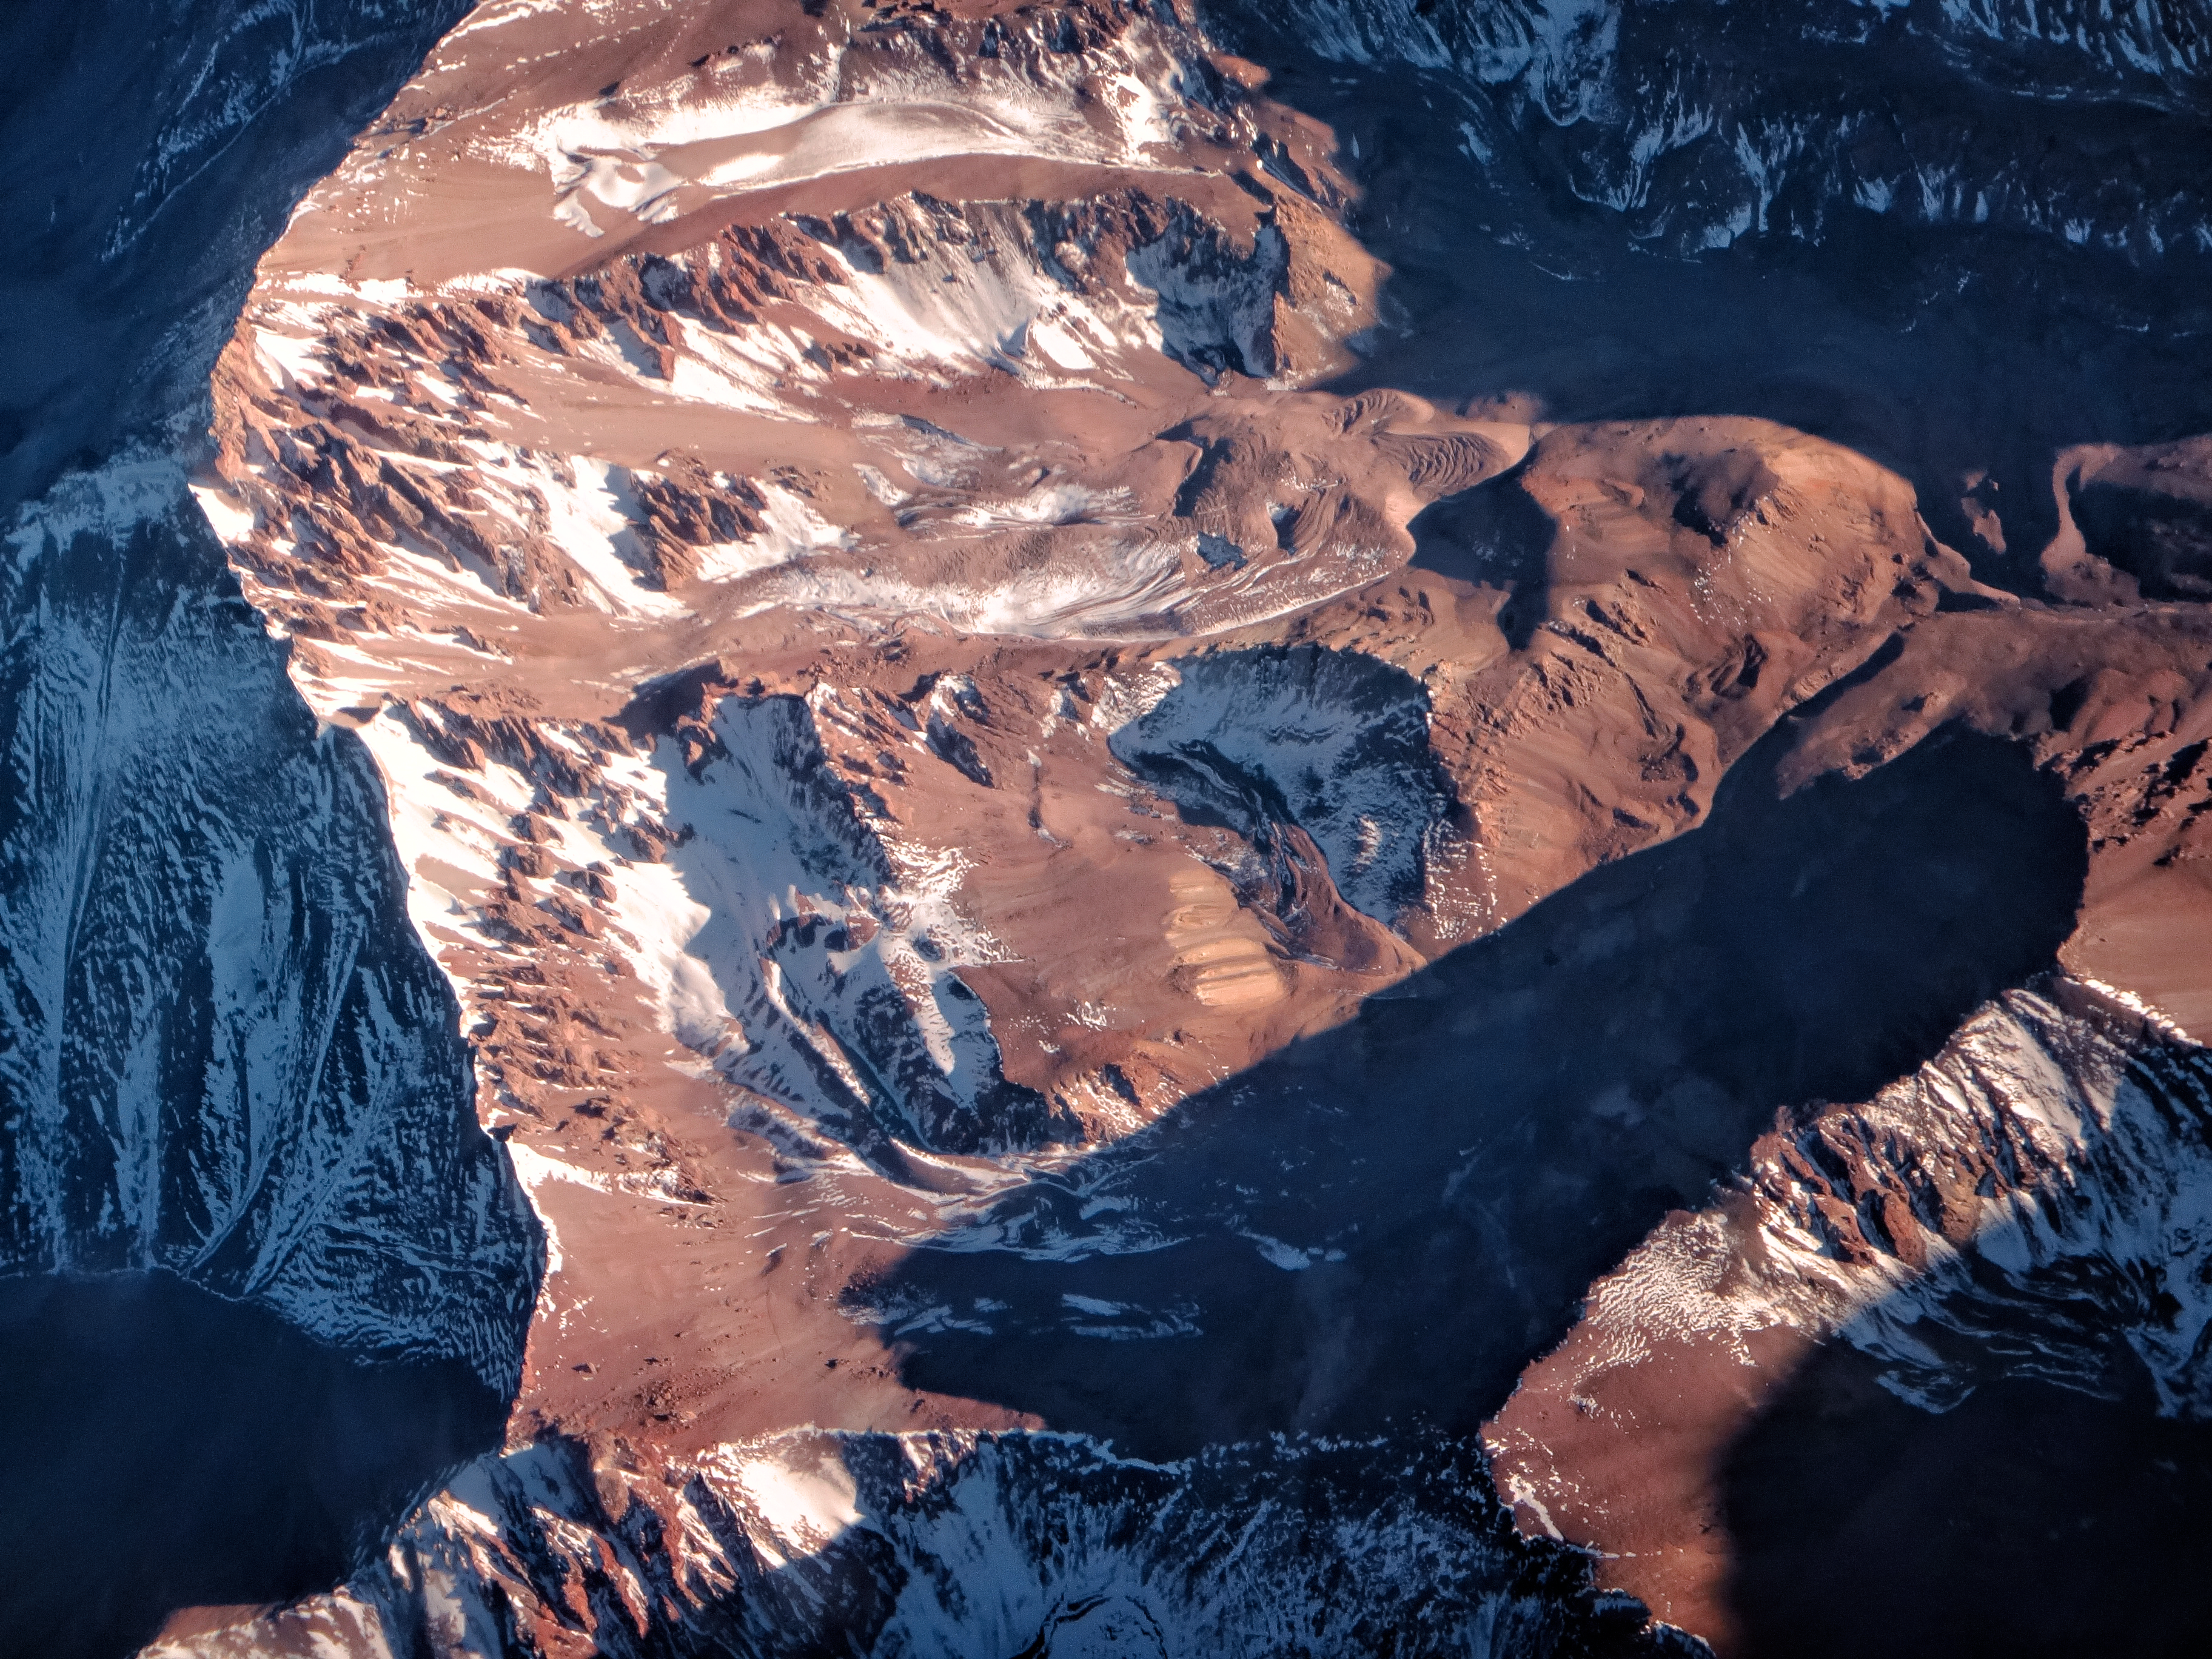

Chilean travel

The Atacama Large Millimeter/submillimeter Array (ALMA) is situated high on the Chajnantor plateau in the Chilean Andes. As does the ESO Paranal site, home to the la Residencia hotel and the Very Large Telescope (VLT). Exceptionally arid with incredibly little rainfall, and very isolated to avoid light pollution, the pay-off for these challenging locations is superb viewing conditions and high quality observations. The photographer, ESO Photo Ambassador, Heiko Sommer, took this image whilst flying over the Andes.

Credit: H. Sommer/ESO